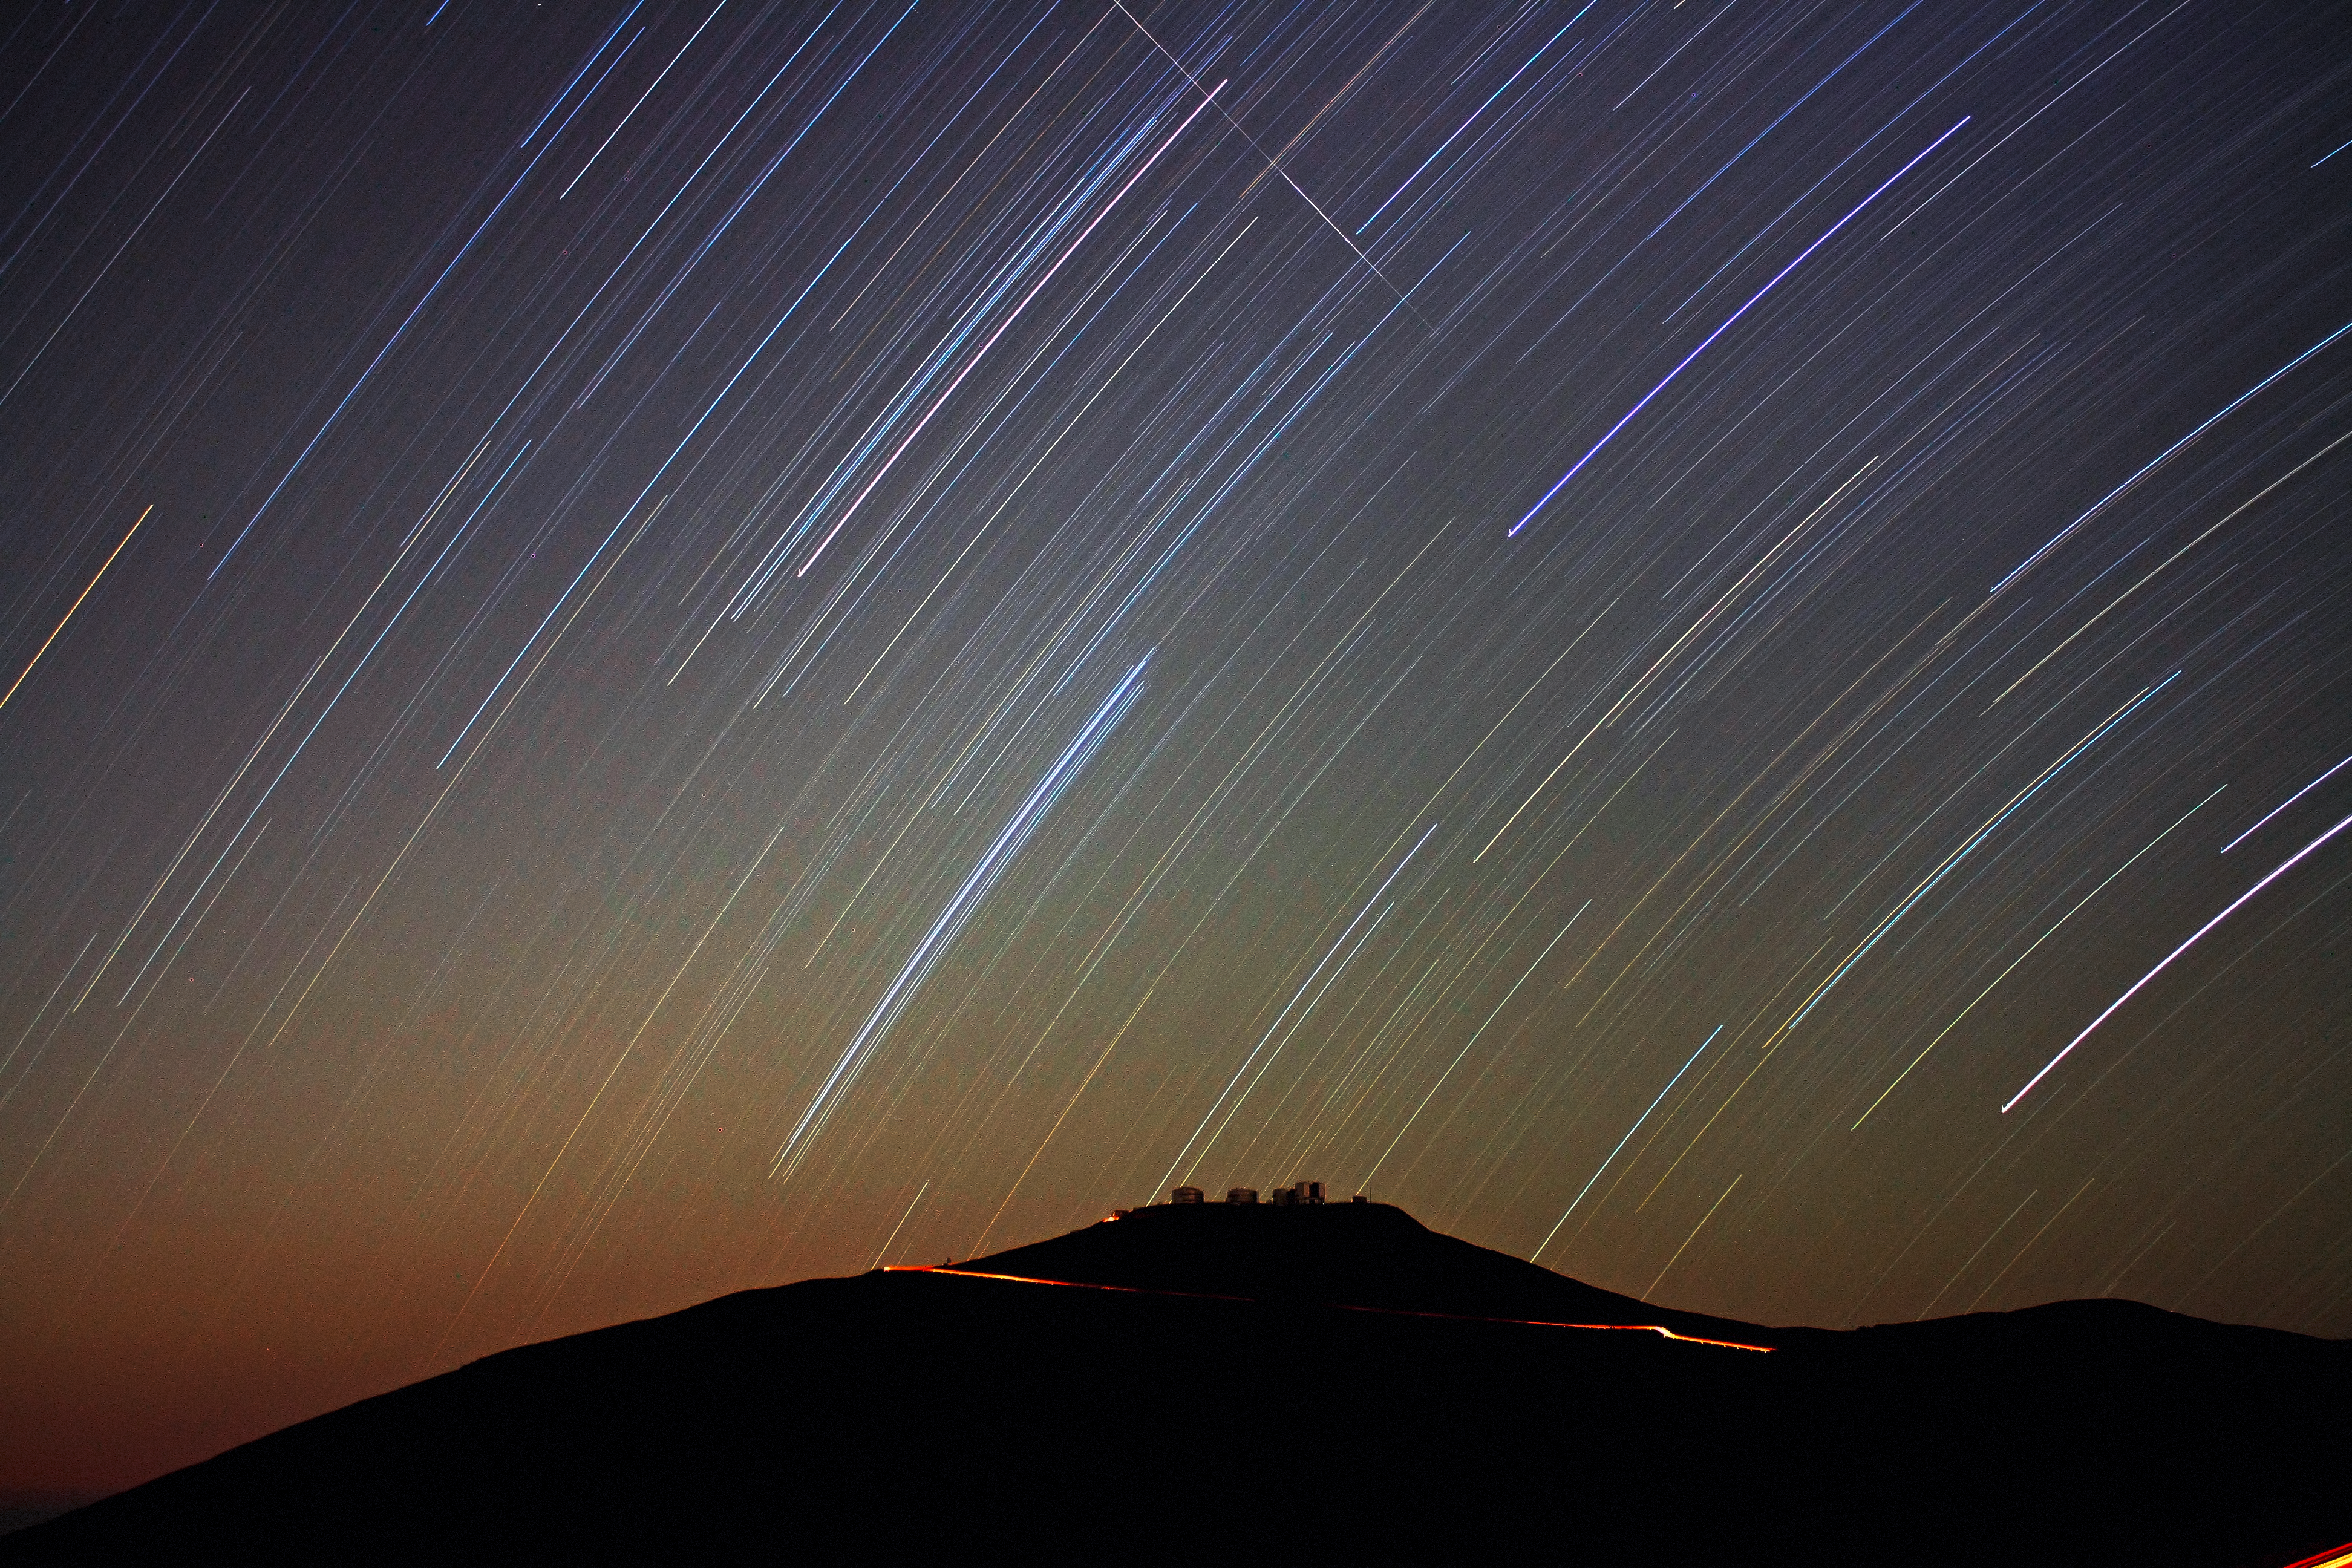

Star trails over VLT

Spectacular view of star trails over the Very Large Telescope. A meteor trail is seen also.

Credit: F. Char/ESO